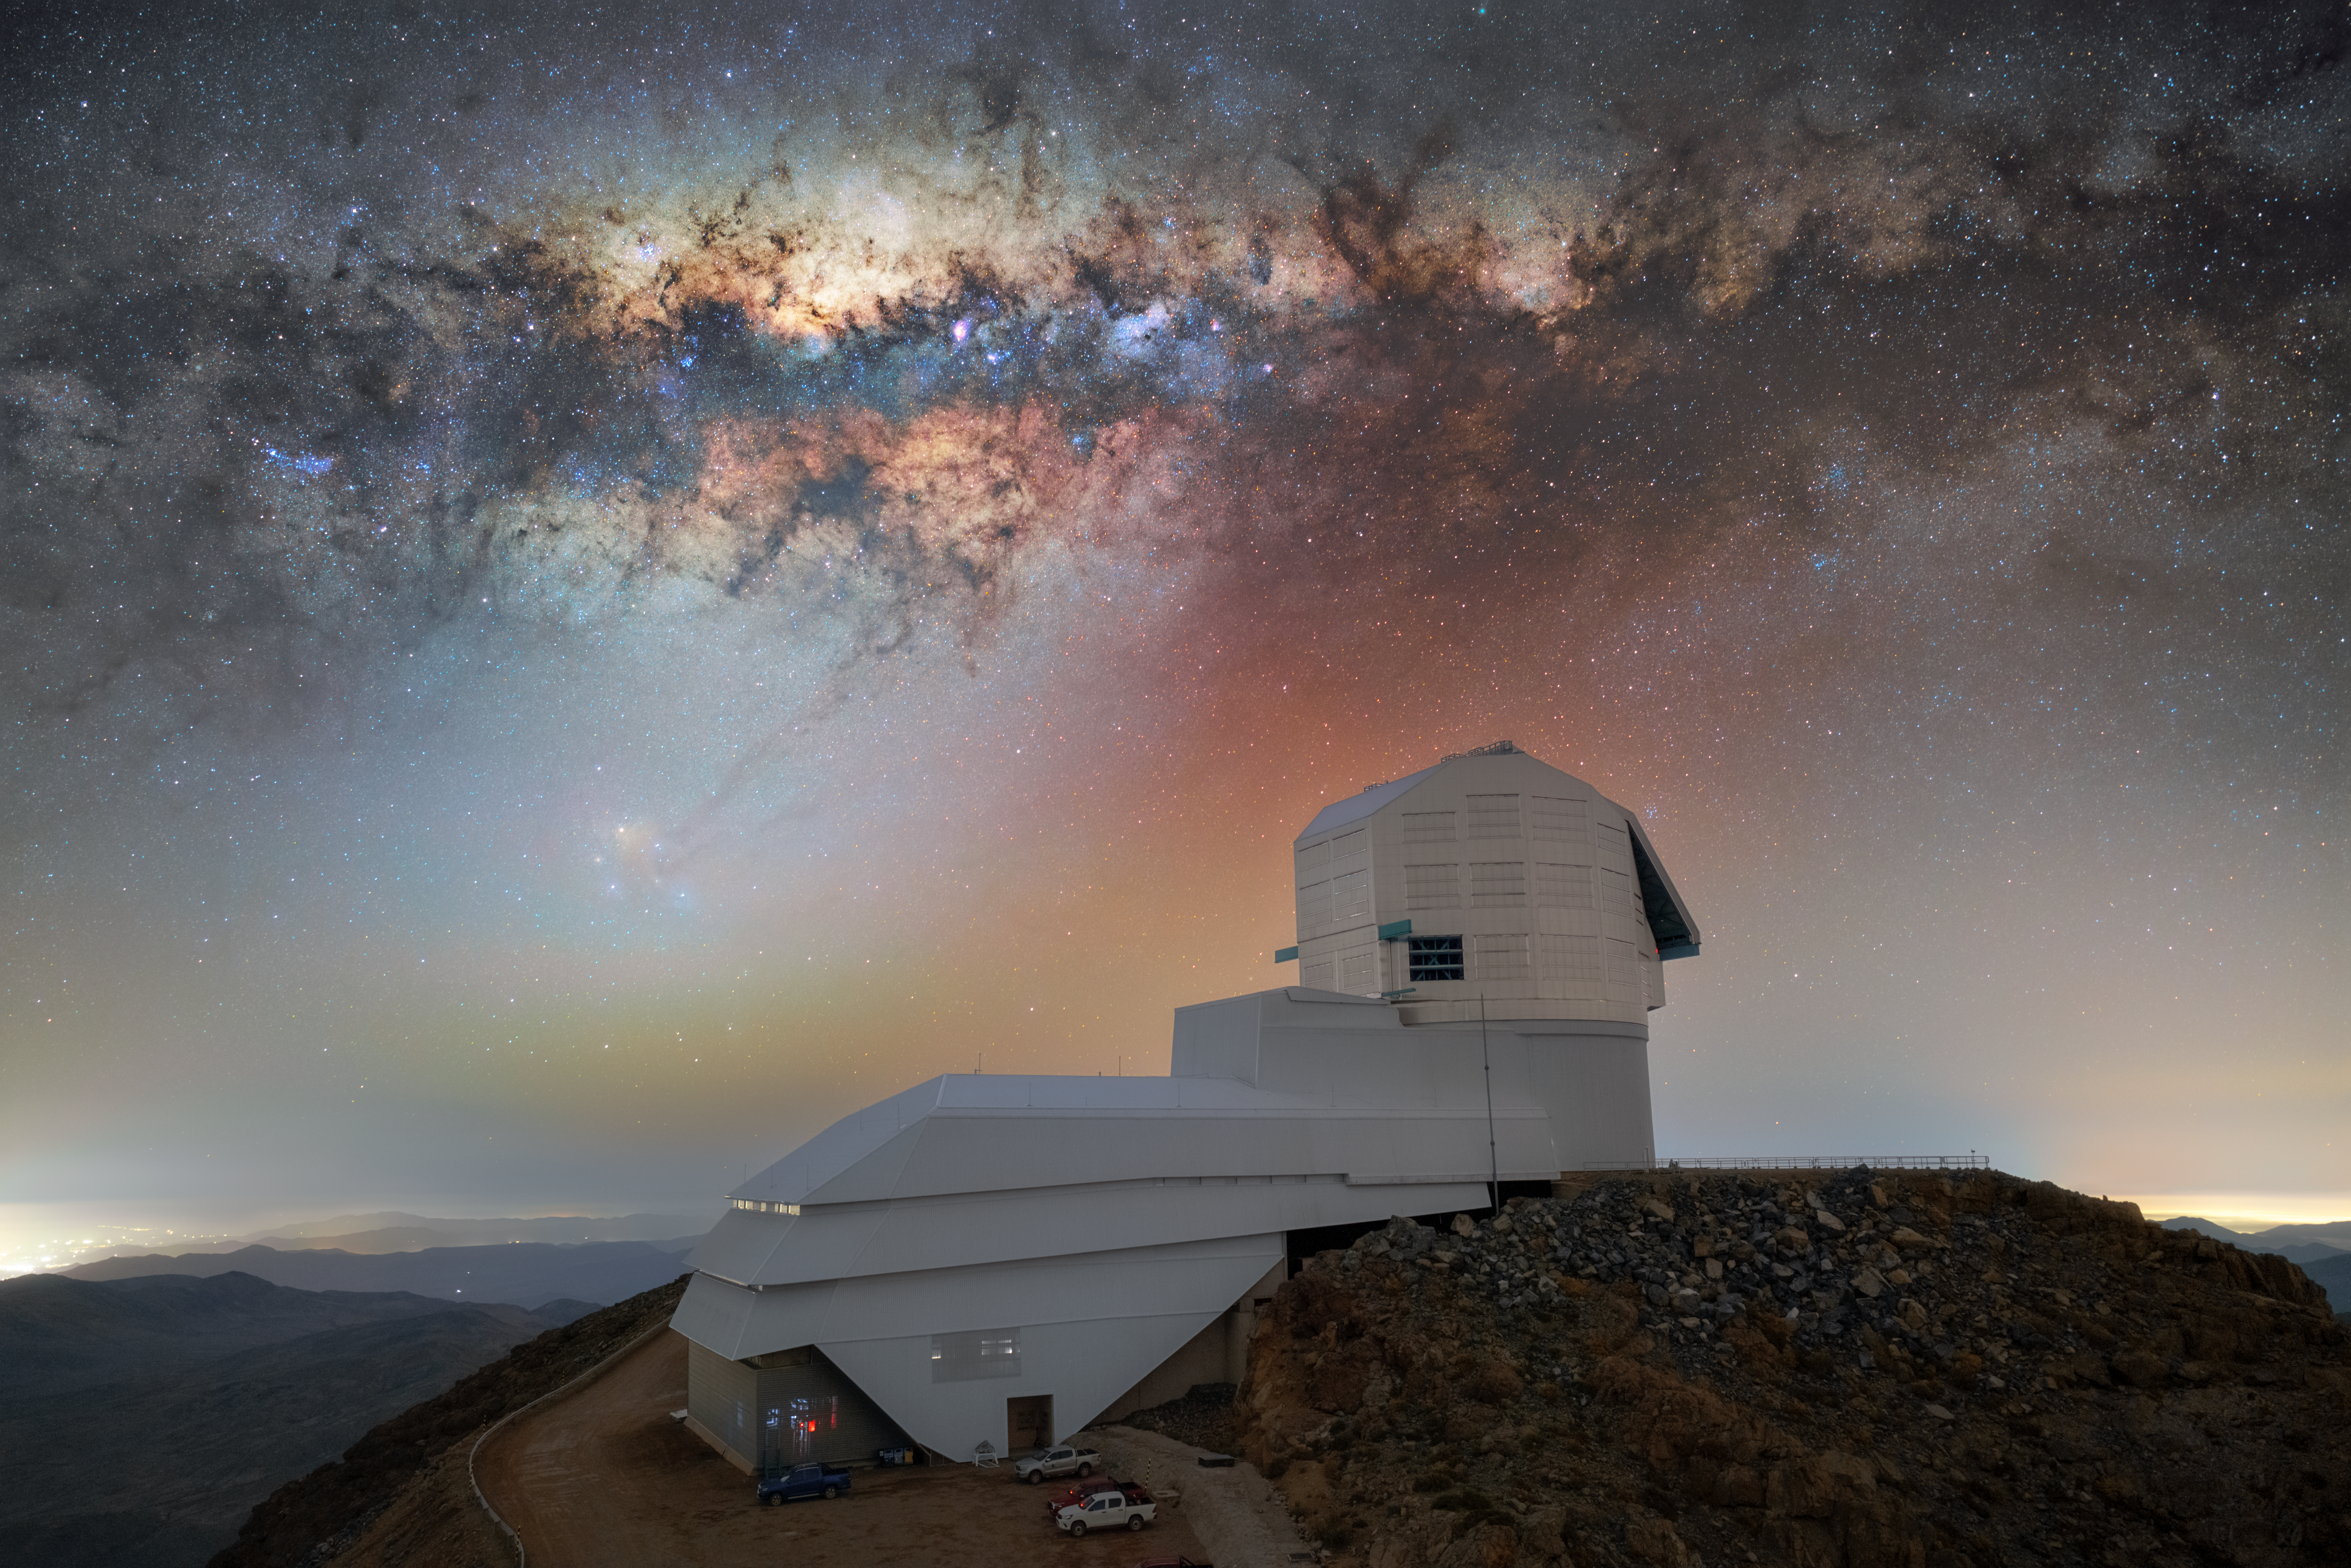

Milky Way Glows Over Rubin

Two icons share the stage in this Image of the Week: the luminous band of the Milky Way galaxy and NSF–DOE Vera C. Rubin Observatory. Rubin Observatory is jointly funded by the U.S. National Science Foundation (NSF) and the U.S. Department of Energy's Office of Science (DOE/SC). Rubin is a joint program of NSF NOIRLab and DOE’s SLAC National Accelerator Laboratory, which cooperatively operate Rubin.

This year, Rubin Observatory will begin the Legacy Survey of Space and Time (LSST). For ten years, Rubin will repeatedly image the entire sky of the Southern Hemisphere, creating a time-lapse record of our Universe — the ultimate movie of the cosmos.

During the LSST, Rubin will measure about 17 billion stars in our galaxy, using six filters. Studying the positions, motions, and colors of stars and other objects in the Milky Way will help scientists better understand how our galaxy formed and evolved. By extension, scientists will then better understand how other galaxies have evolved throughout the Universe’s history. The word “galaxy” stems from the Greek root word gala or galakt, meaning “milk.” This references the milky, opaque appearance of the Milky Way, whose dusty bands are quite prominent in this photo.

This image also captures the red and green hues of airglow, a very faint optical phenomenon caused by light emitted by Earth’s atmosphere. While the colors appear quite prominent in this image, airglow has little effect on the ability of Rubin or other telescopes to observe the night sky.

Hernán Stockebrand, the photographer, is a NOIRLab Audiovisual Ambassador.

Credit: NSF–DOE Vera C. Rubin Observatory/NOIRLab/SLAC/AURA/H. Stockebrand